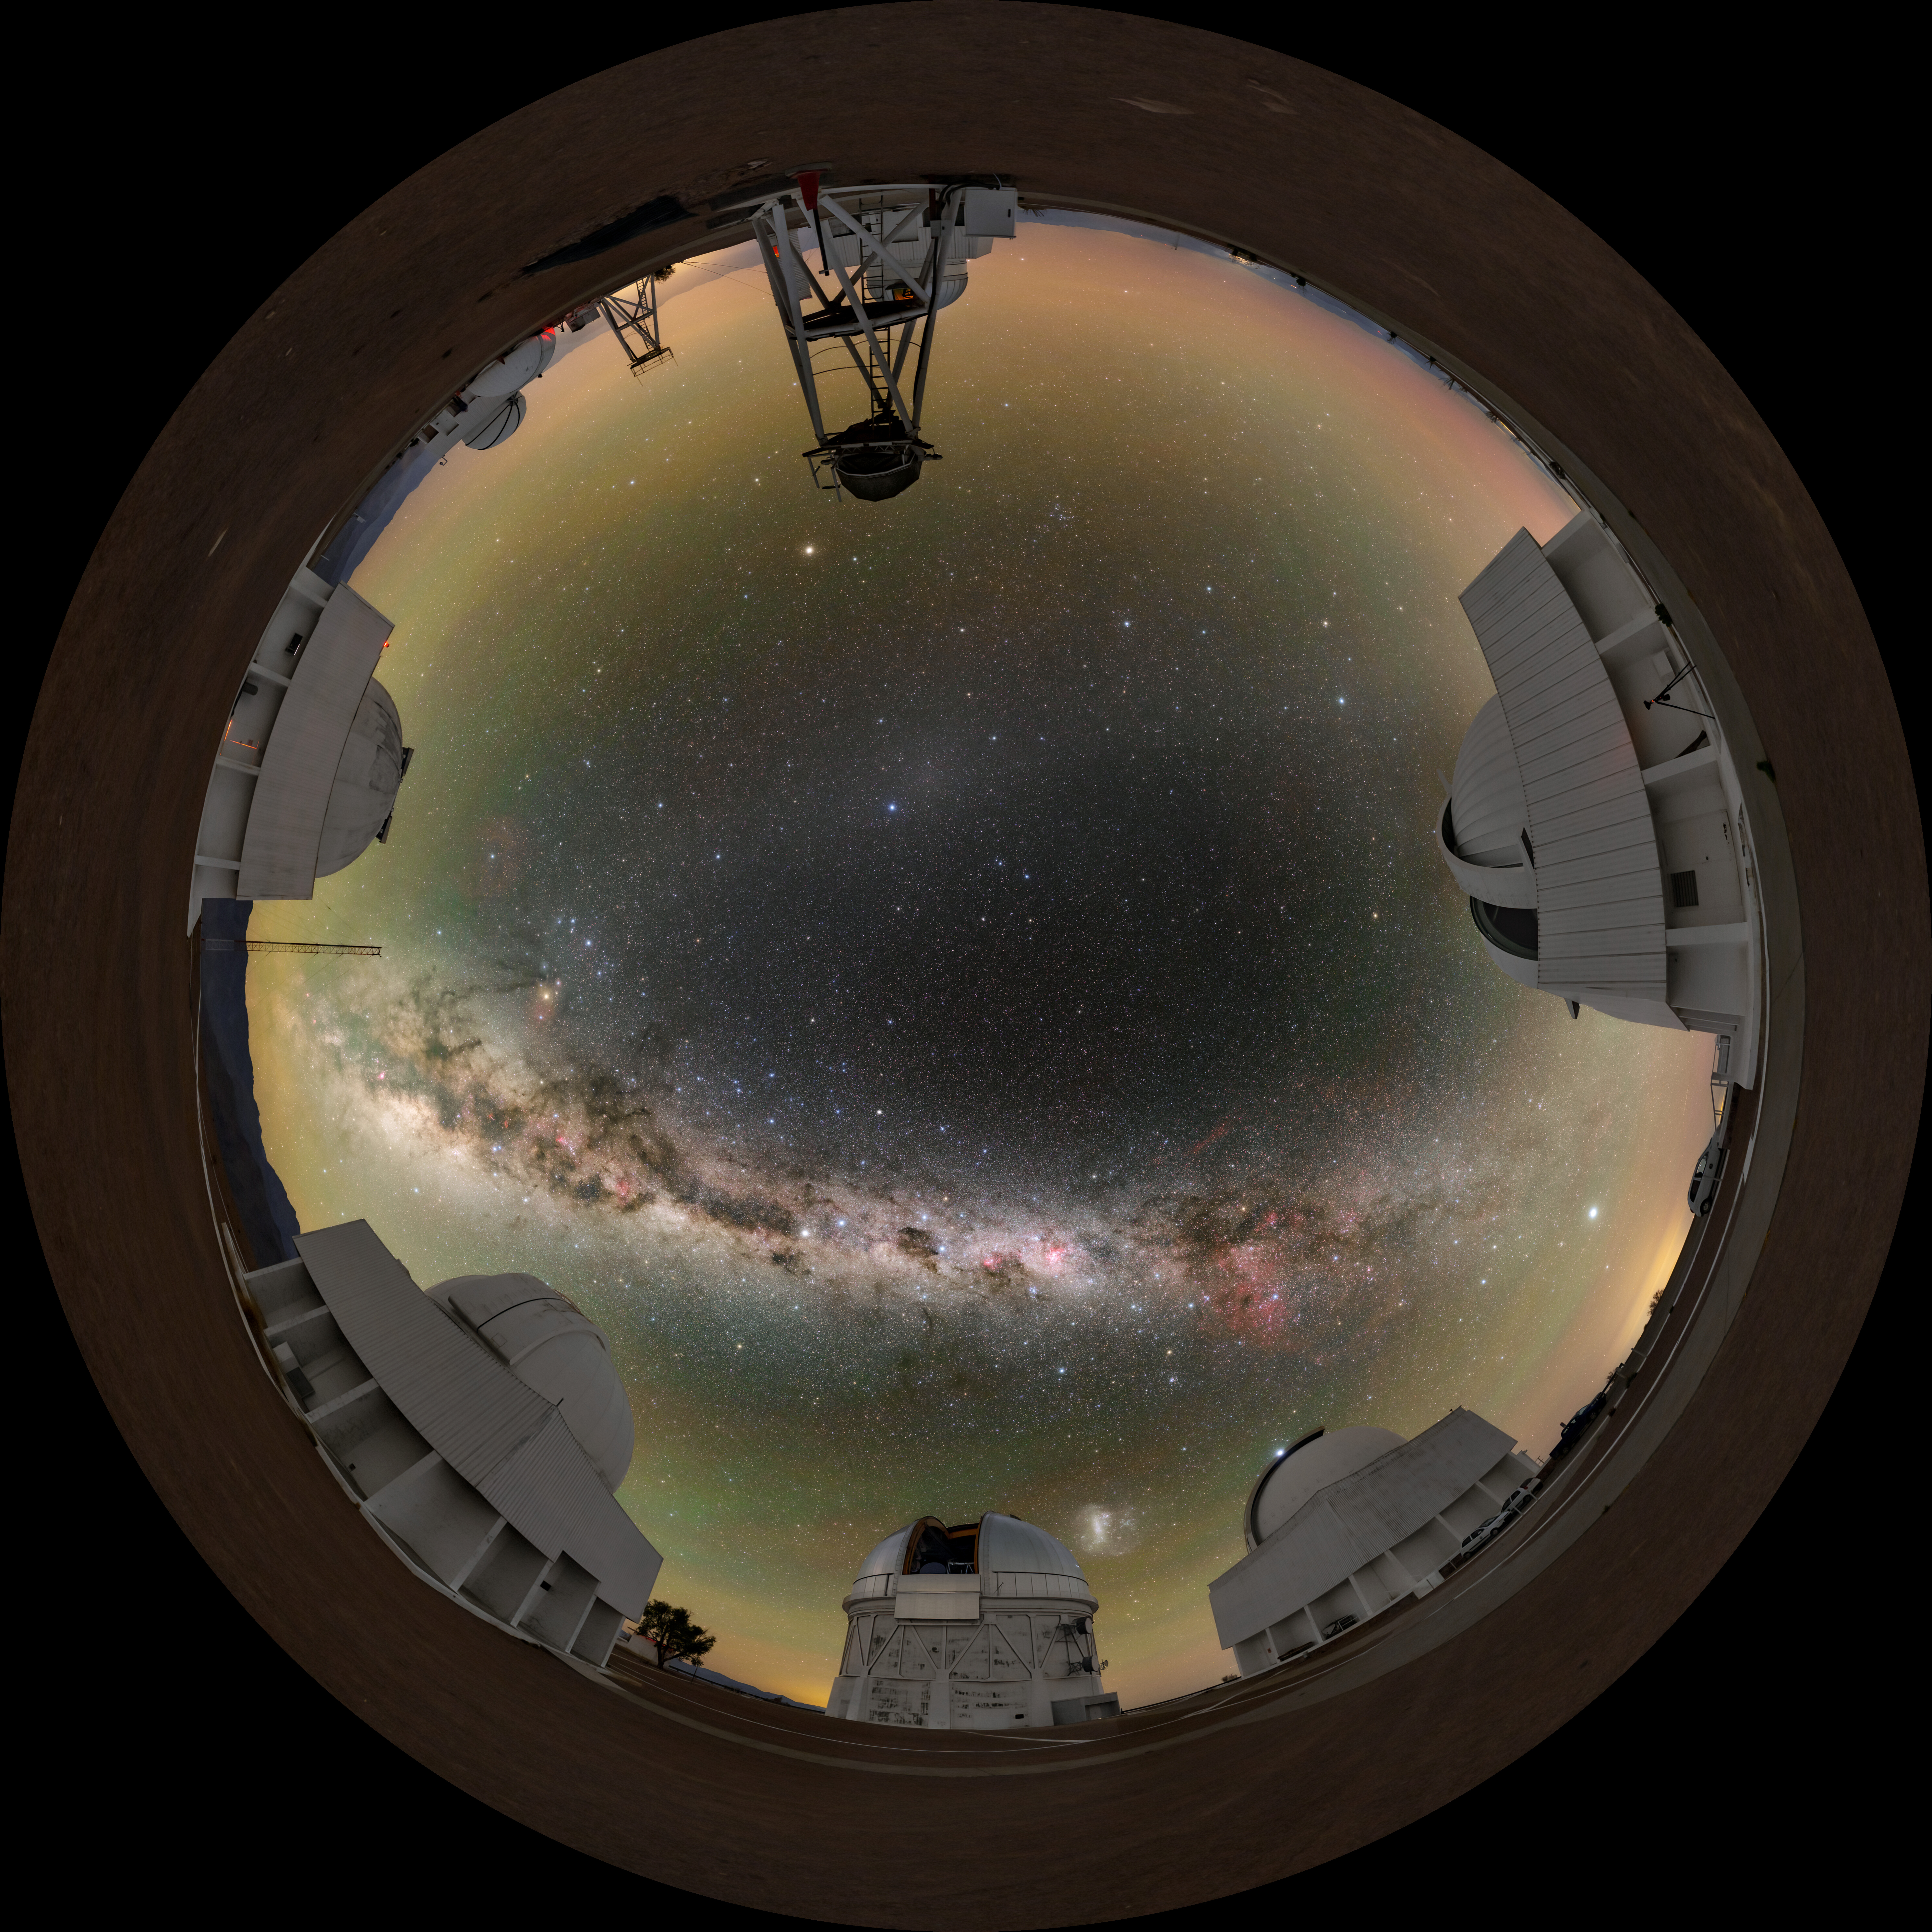

Cerro Tololo Inter-American Observatory Fulldome

A fulldome view of Cerro Tololo Inter-American Observatory (CTIO), a Program of NSF NOIRLab, showing (clockwise) the SMARTS 0.9-meter Telescope, SMARTS 1.5-meter Telescope, Víctor M. Blanco 4-meter Telescope, Curtis Schmidt Telescope, SMARTS 1.0-meter Telescope, and the UBC Southern Observatory.

A 360 panorama version of this image can be found here.

Credit: CTIO/NOIRLab/NSF/AURA/T. Slovinský